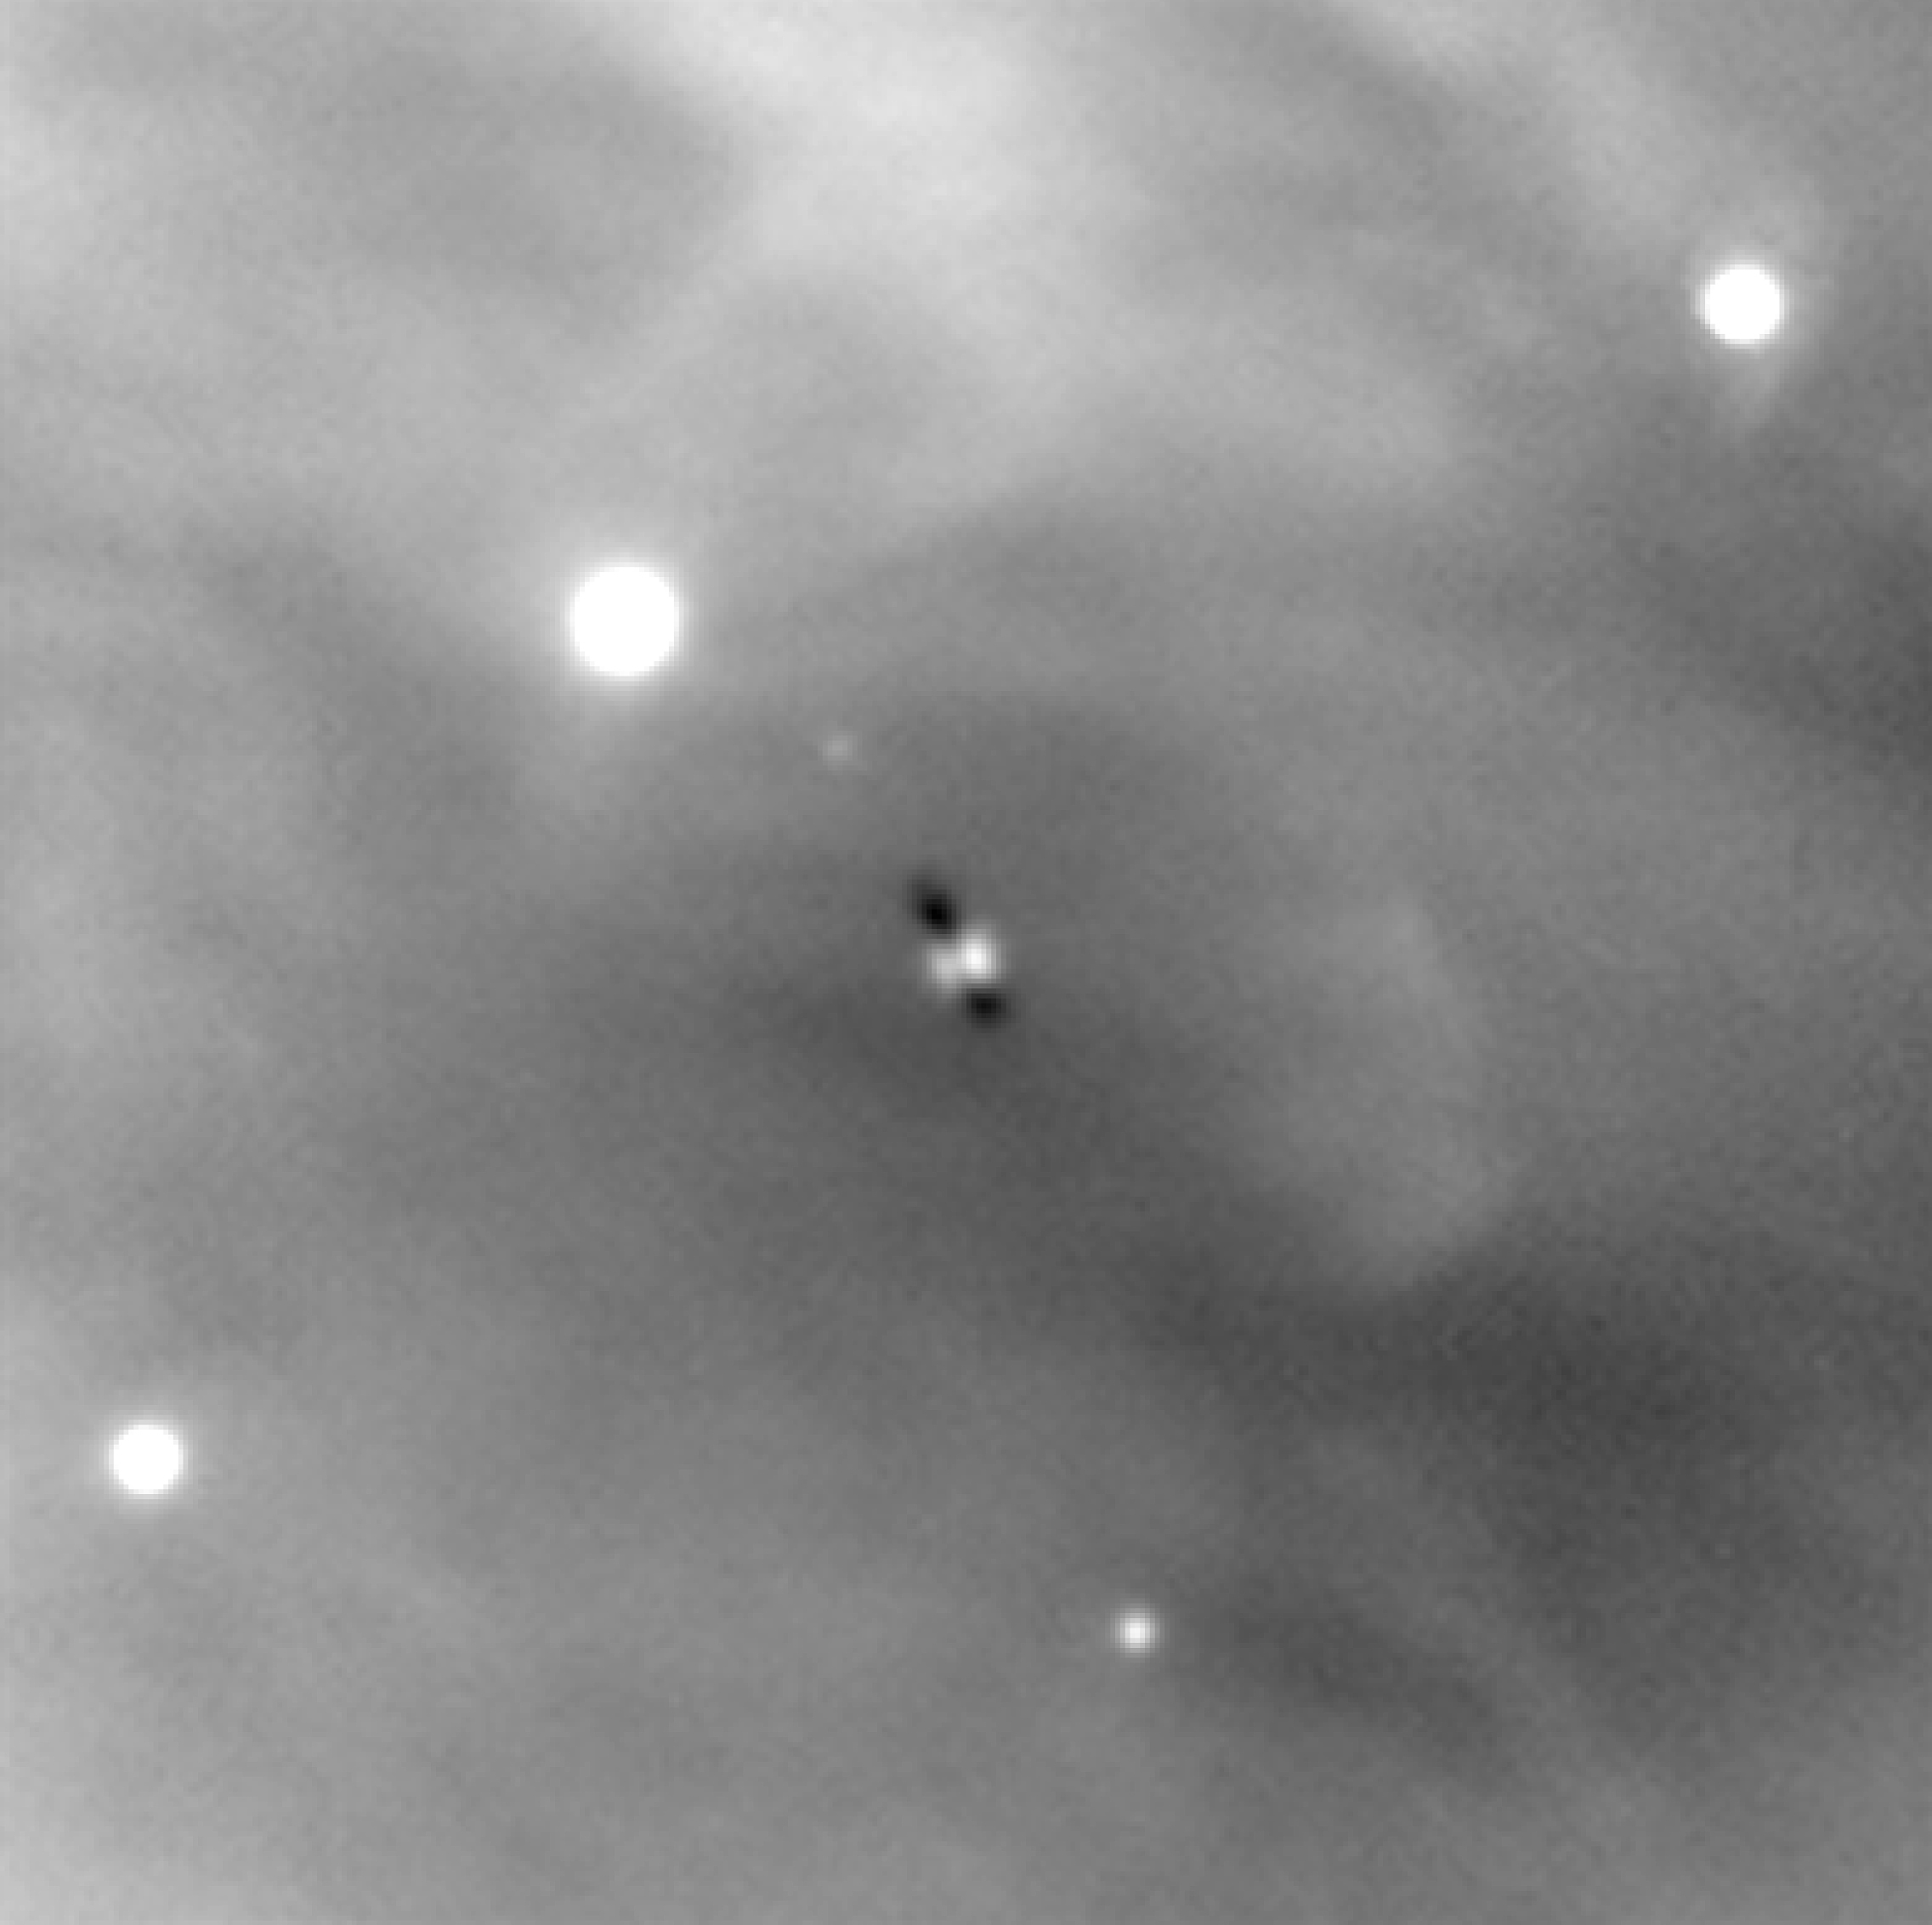

Orion Nebula detail

ESO Press Photo eso0104d shows a small section of the observational data (in one infrared spectral band only, here reproduced in B/W) on which ESO Press Photo eso0104a is based. The field is centred on one of the famous Orion silhouette disks (Orion 114-426) (it is located approximately halfway between the centre and the right edge of ESO Press Photo eso0104c ). The dusty disk itself is seen edge-on as a dark streak against the background emission of the Orion Nebula, while the bright fuzzy patches on either side betray the presence of the embedded parent star that illuminates tenuous collections of dust above its north and south poles to create these small reflection nebulae. Recent HST studies suggest that the very young Orion 114-426 disk — that is thirty times bigger than our present-day Solar System — may already be showing signs of forming its own proto-planetary system.

Credit: ESO/M.McCaughrean et al. (AIP)